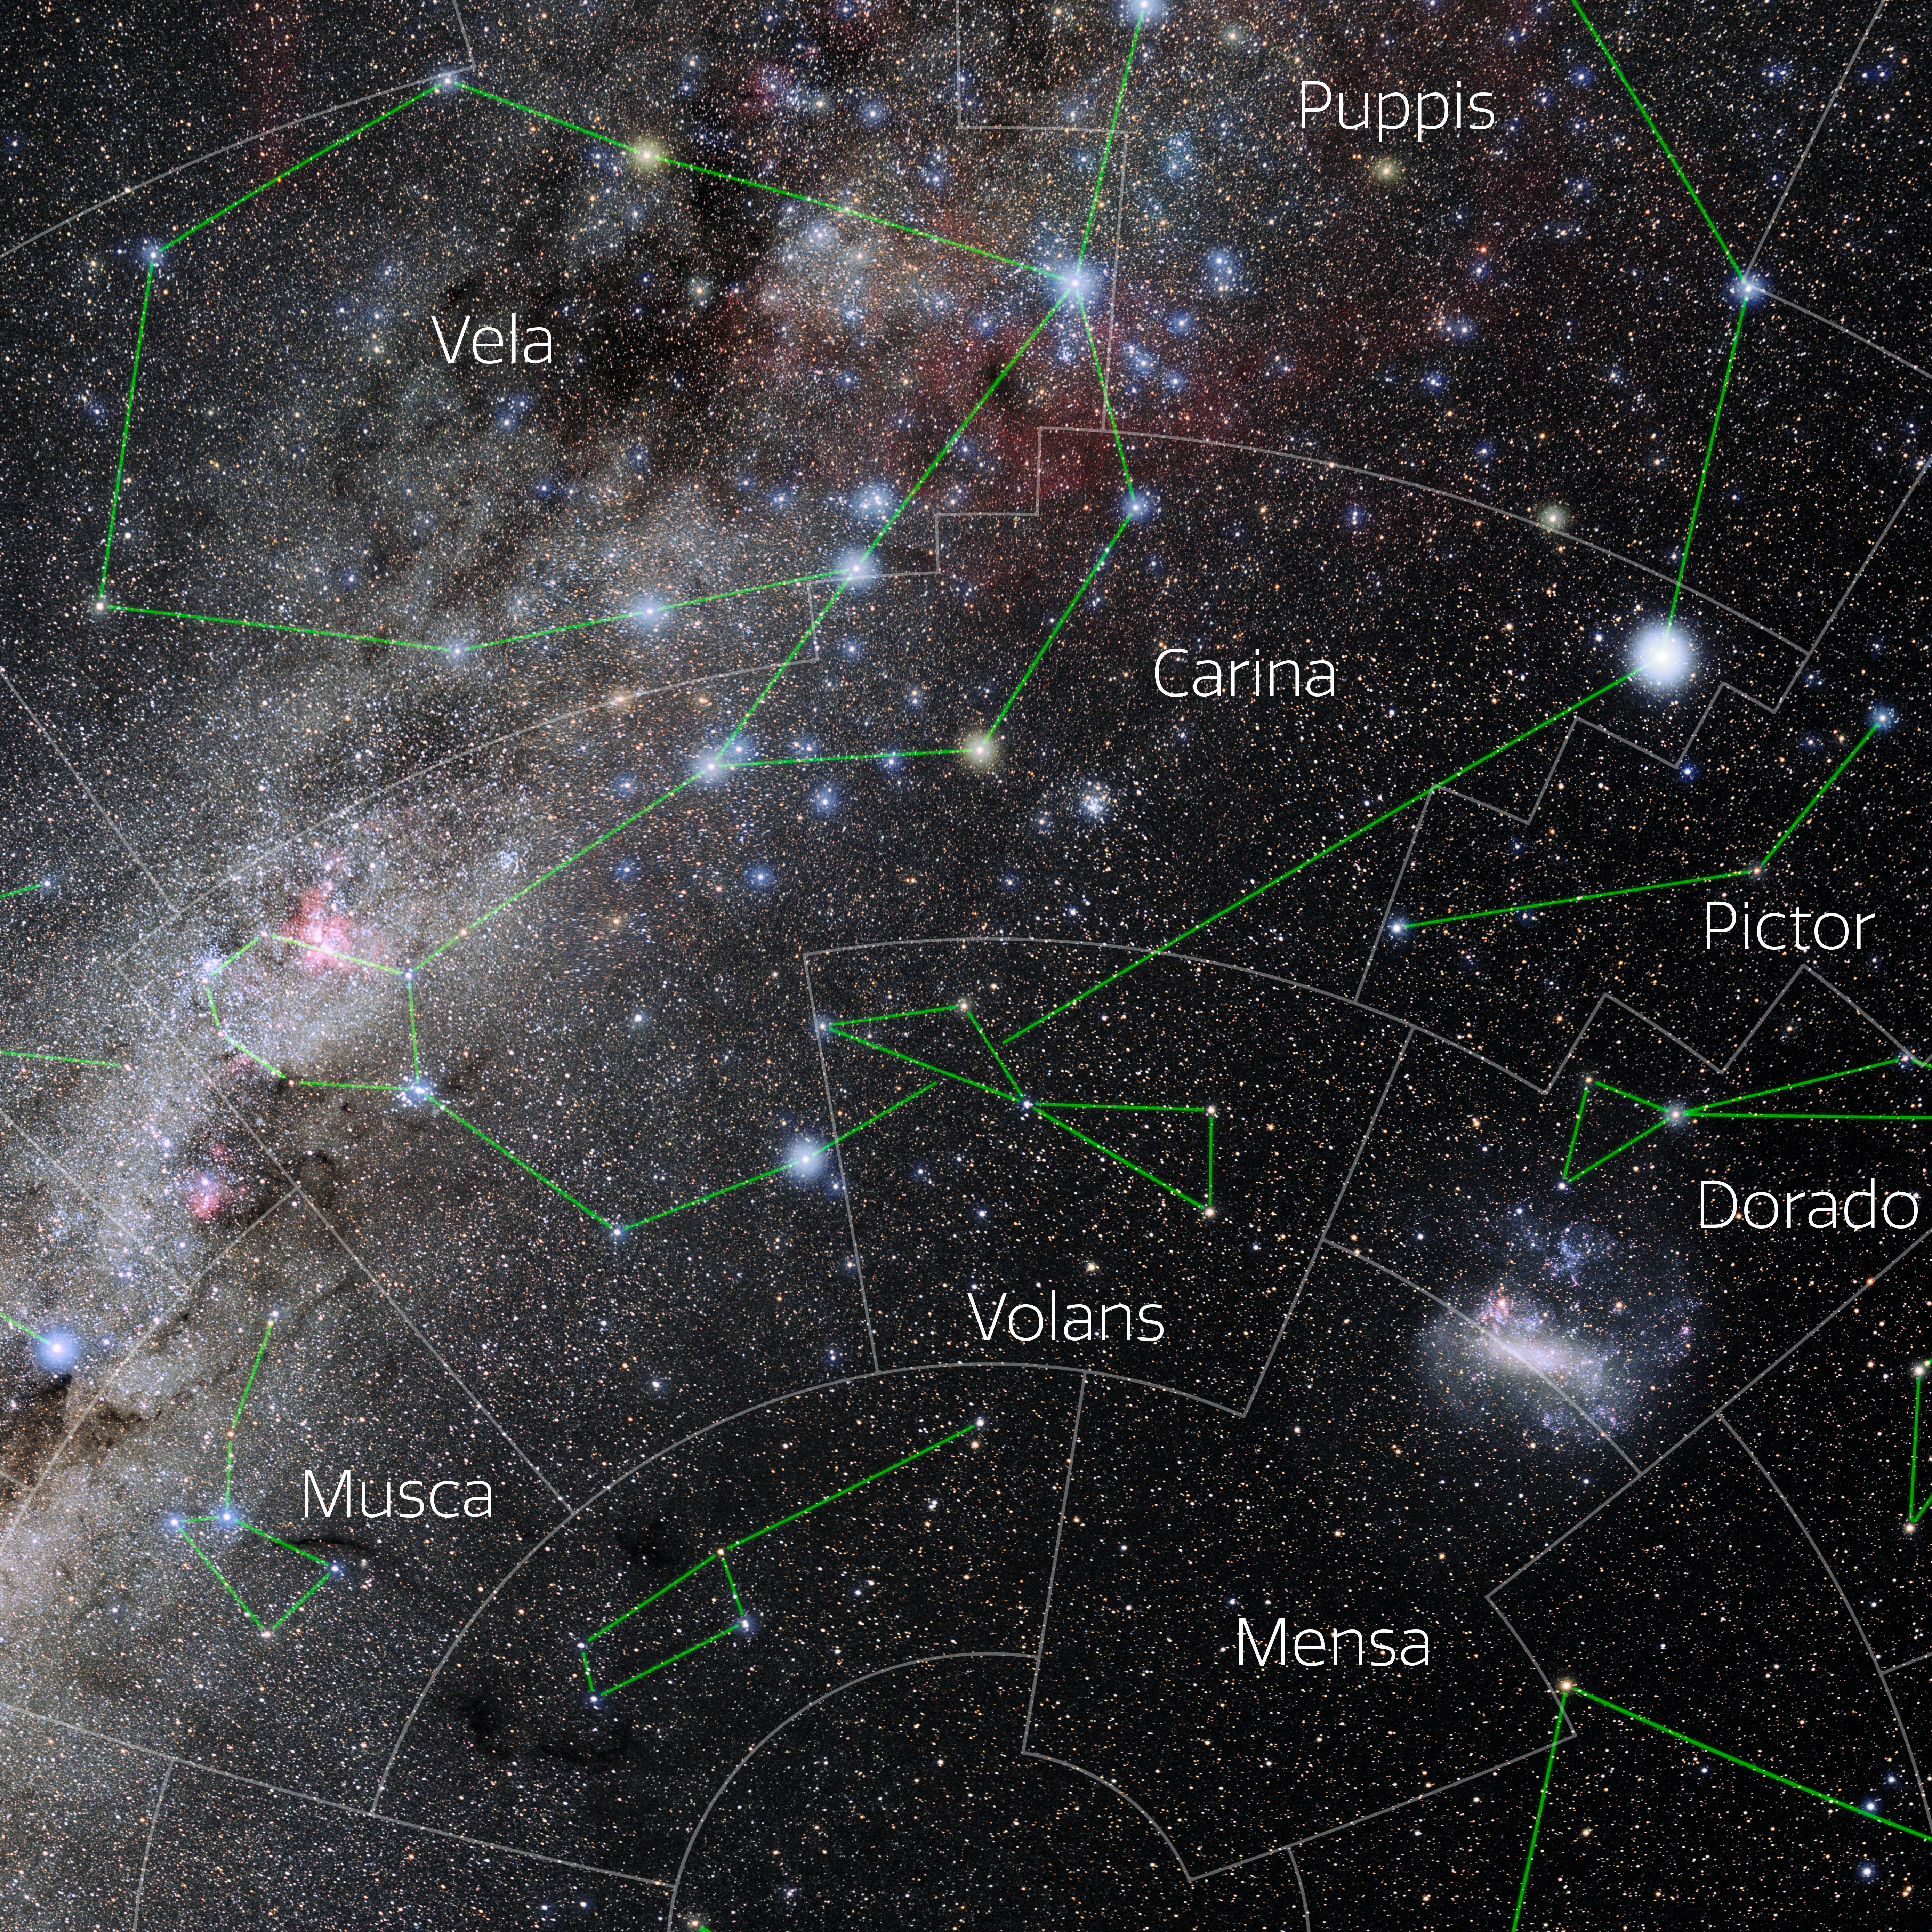

Carina (Annotated)

Photo of the constellation Carina with annotations from IAU and Sky & Telescope. Here is the non-annotated version.

Credit: E. Slawik/NOIRLab/NSF/AURA/M. Zamani